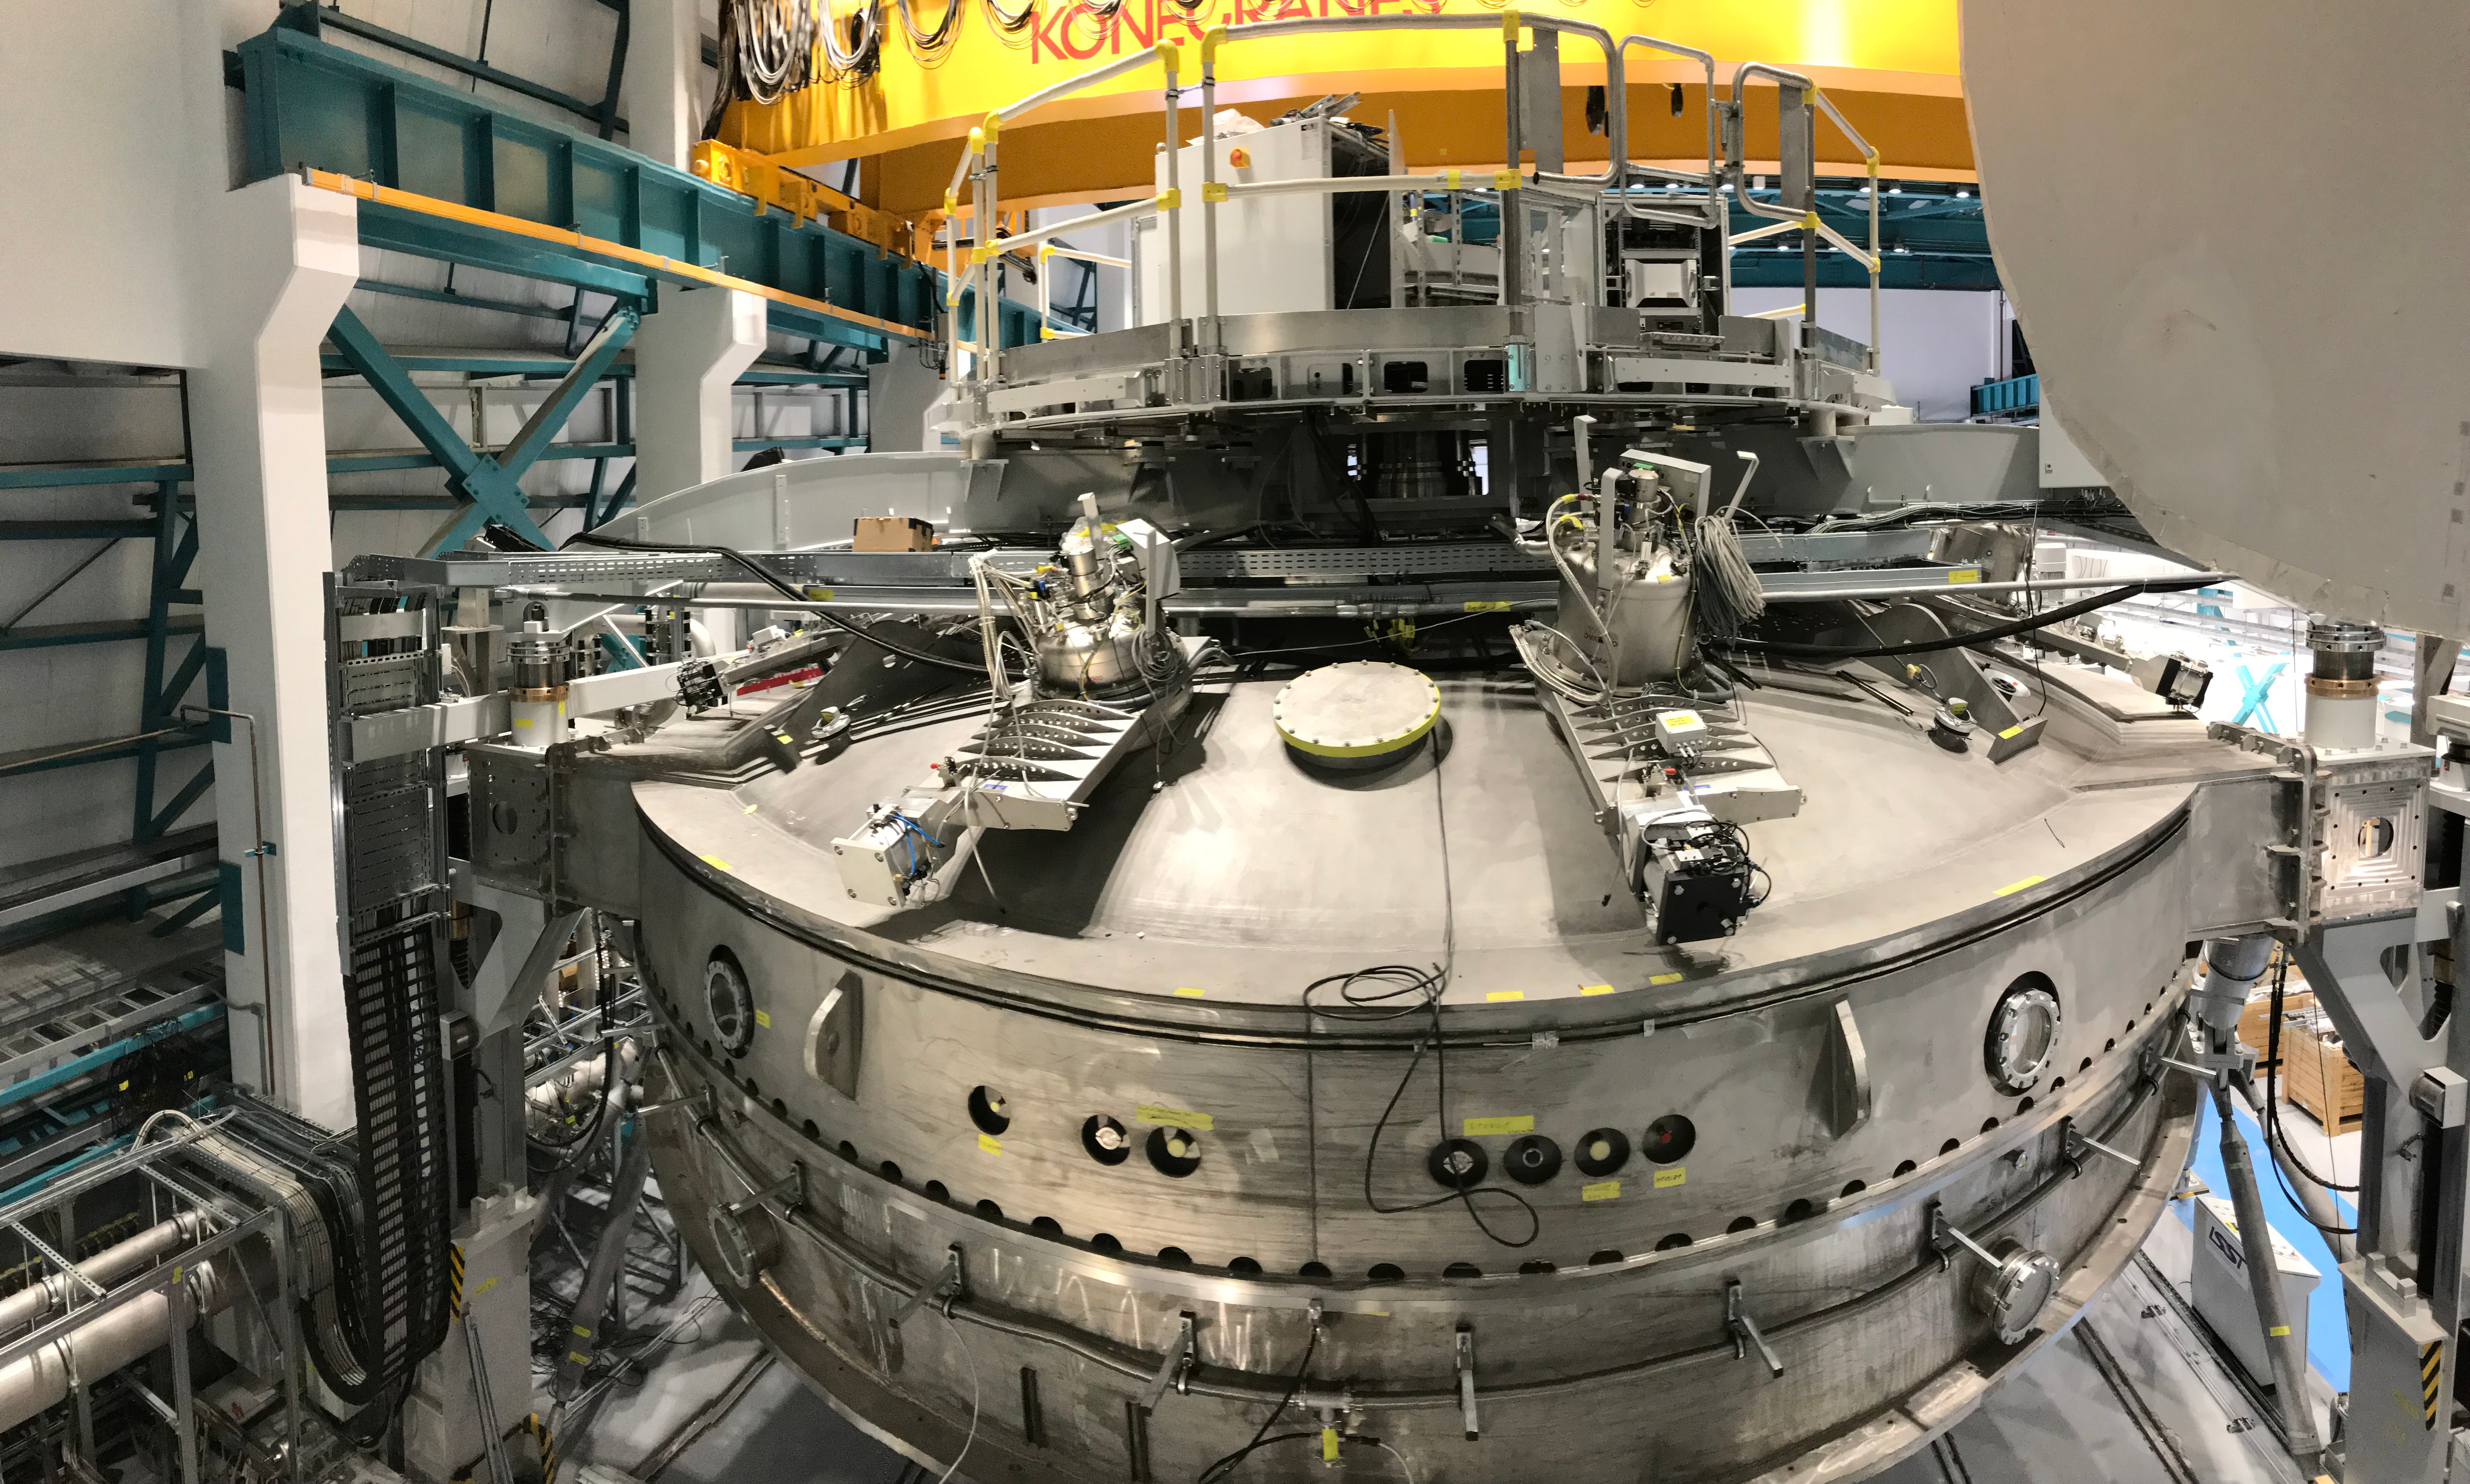

Coating Plant Assembly on Summit

A crew from Von Ardenne, the LSST Coating Chamber vendor, is currently onsite at the LSST summit facility building, performing work on the Coating Chamber, which arrived at the summit in November 2018. According to Tomislav Vucina, LSST Coatings Engineer, "The LSST Coating Chamber will be the largest, most modern, and most powerful mirror coating mechanism used by any telescope in the world." The Coating Chamber, which was constructed in Germany, is now beginning a six-month program of “assembly, integration, and commissioning,” which refers to installation of all components of the Coating Plant, and the testing necessary to ensure that everything works the way it’s supposed to. After final acceptance, and after both LSST mirrors arrive, the Coating Plant will be used to coat the Primary/Tertiary Mirror (M1M3) with aluminum, and the Secondary Mirror (M2) with silver.

Credit: Rubin Observatory/NSF/AURA